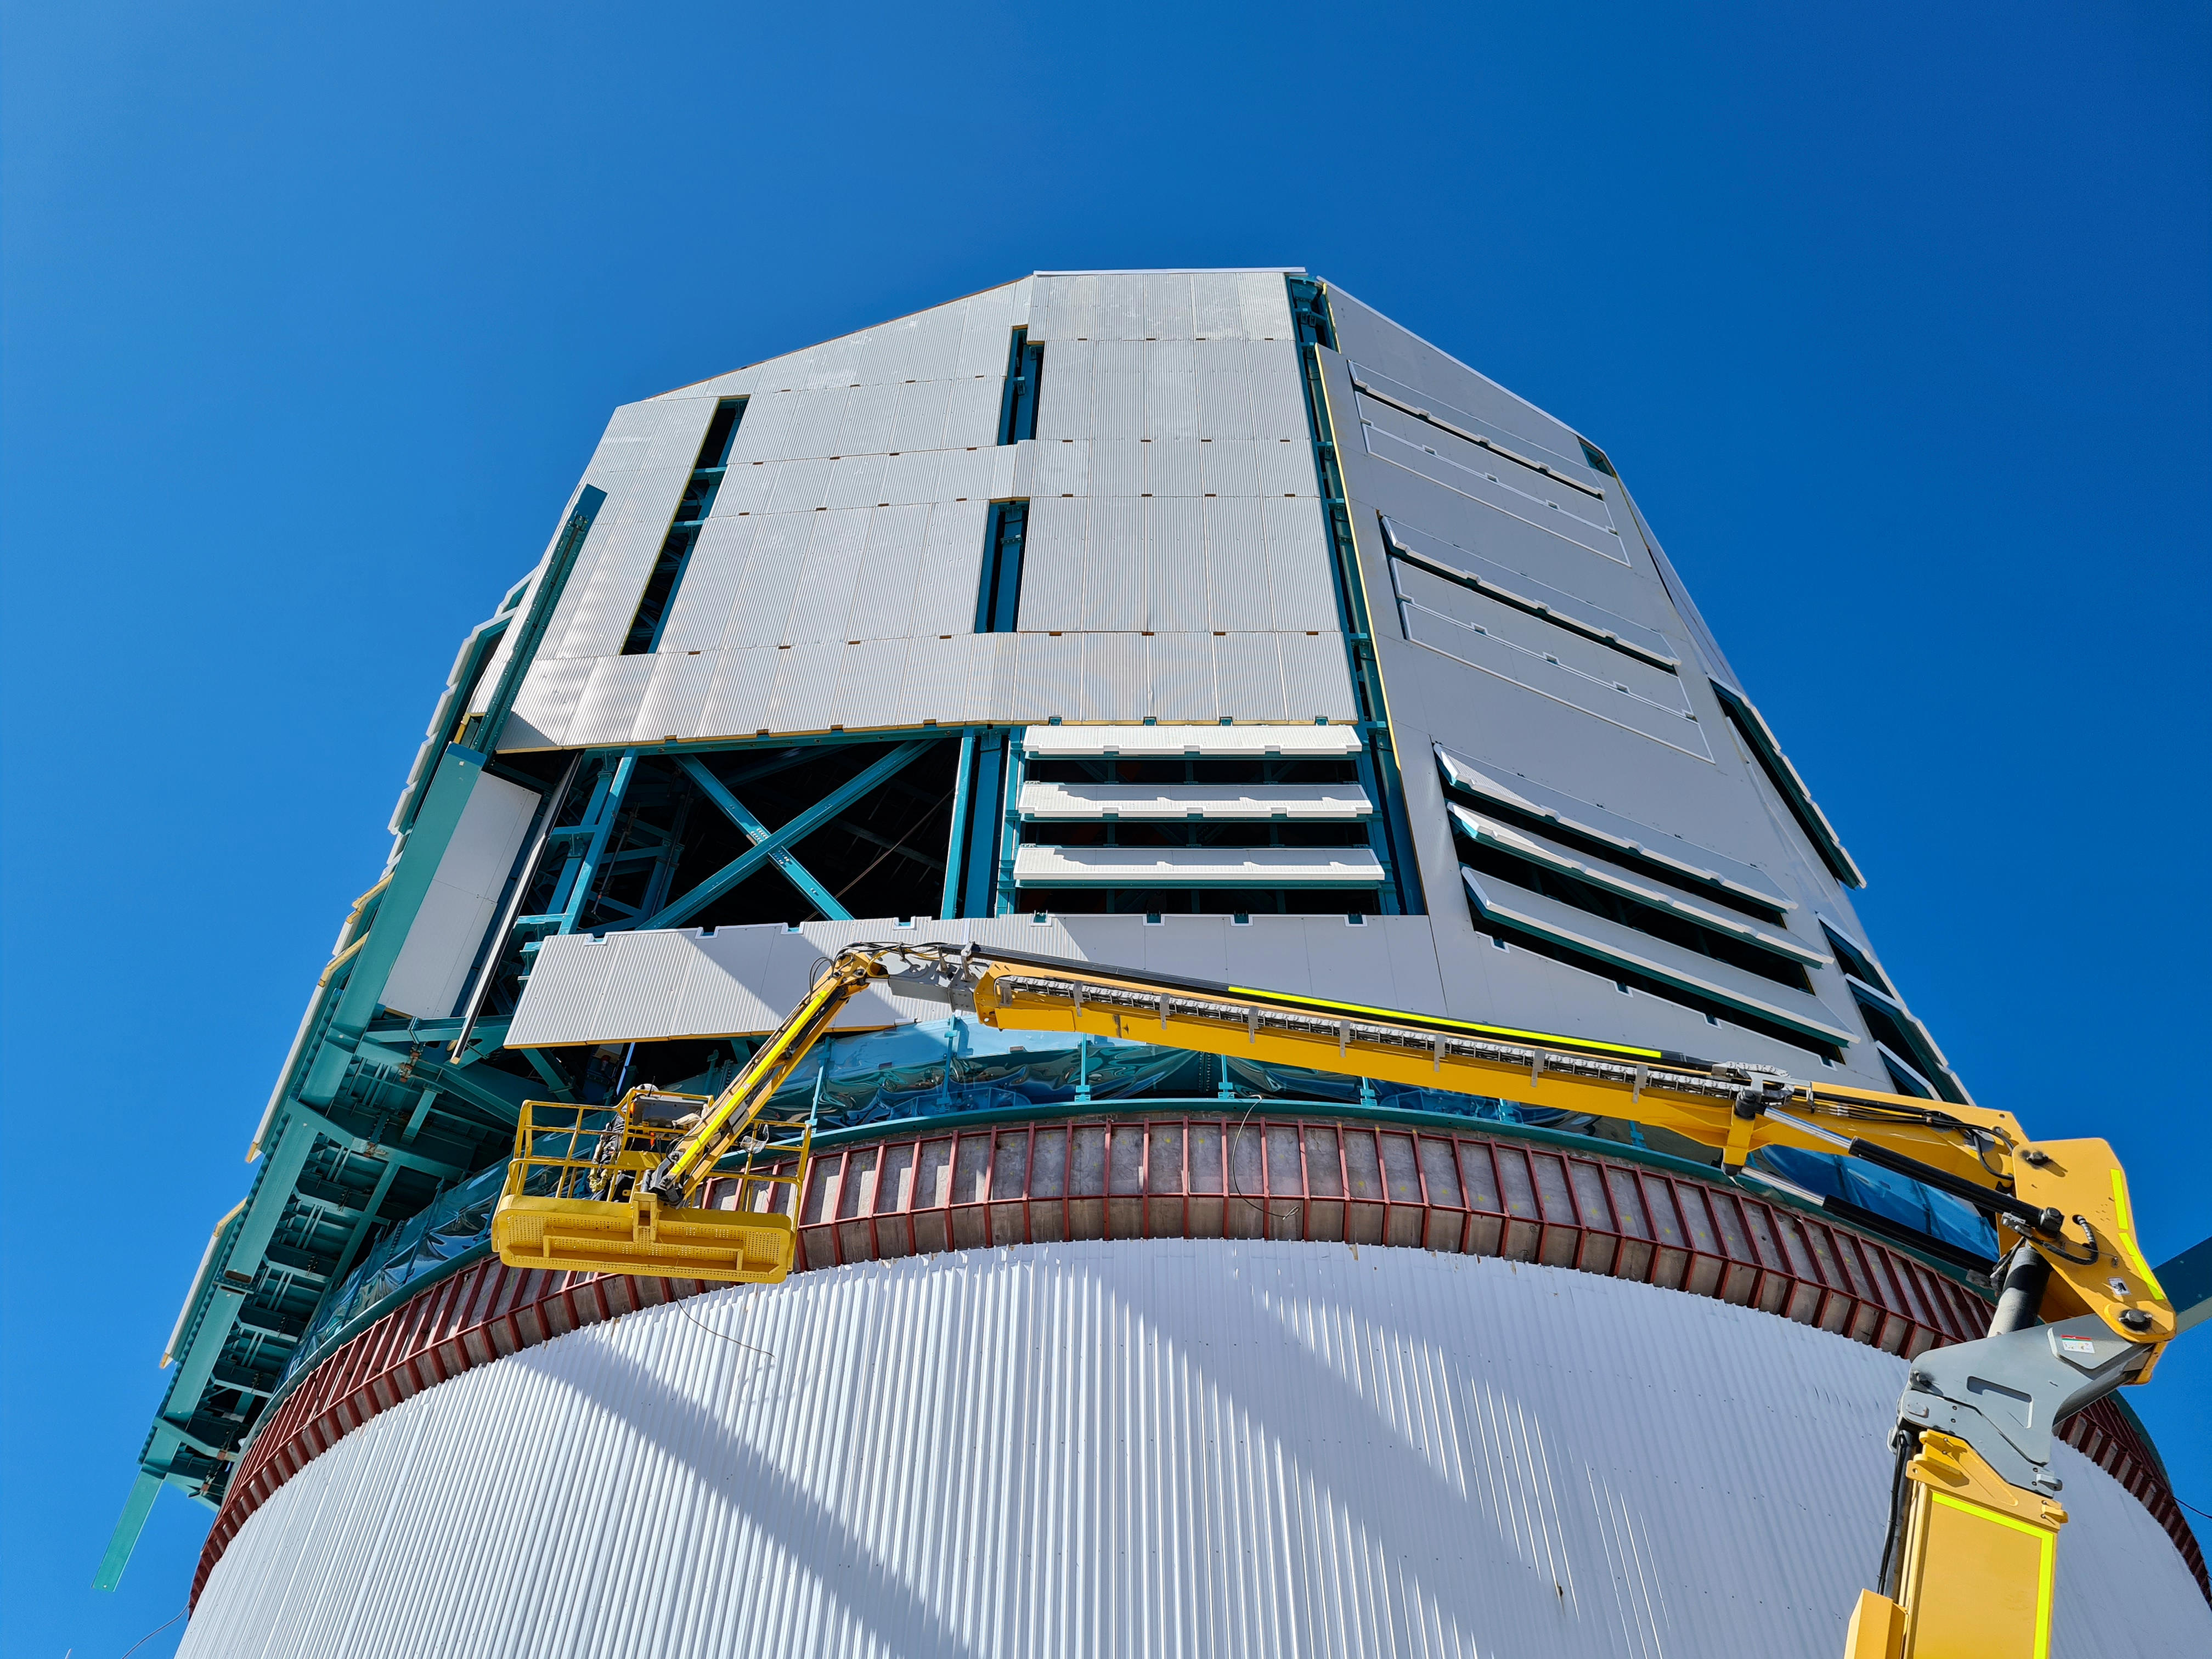

Rubin Observatory Dome

Work on the Dome and the TMA is progressing in parallel on the summit, with preparations underway for some big upcoming activities. For the rest of February, the Dome team will be installing cladding and louvers while the work on the TMA mostly consists of small-scale inside assembly tasks. Meanwhile, arriving at the site are the pieces of the 500-ton crane needed to complete the major assembly of the TMA. The top-end of the TMA is scheduled to be transported to the upper platform on March 1st for its final assembly, after which it will be lifted into the Dome.

Credit: Rubin Obs/NSF/AURA